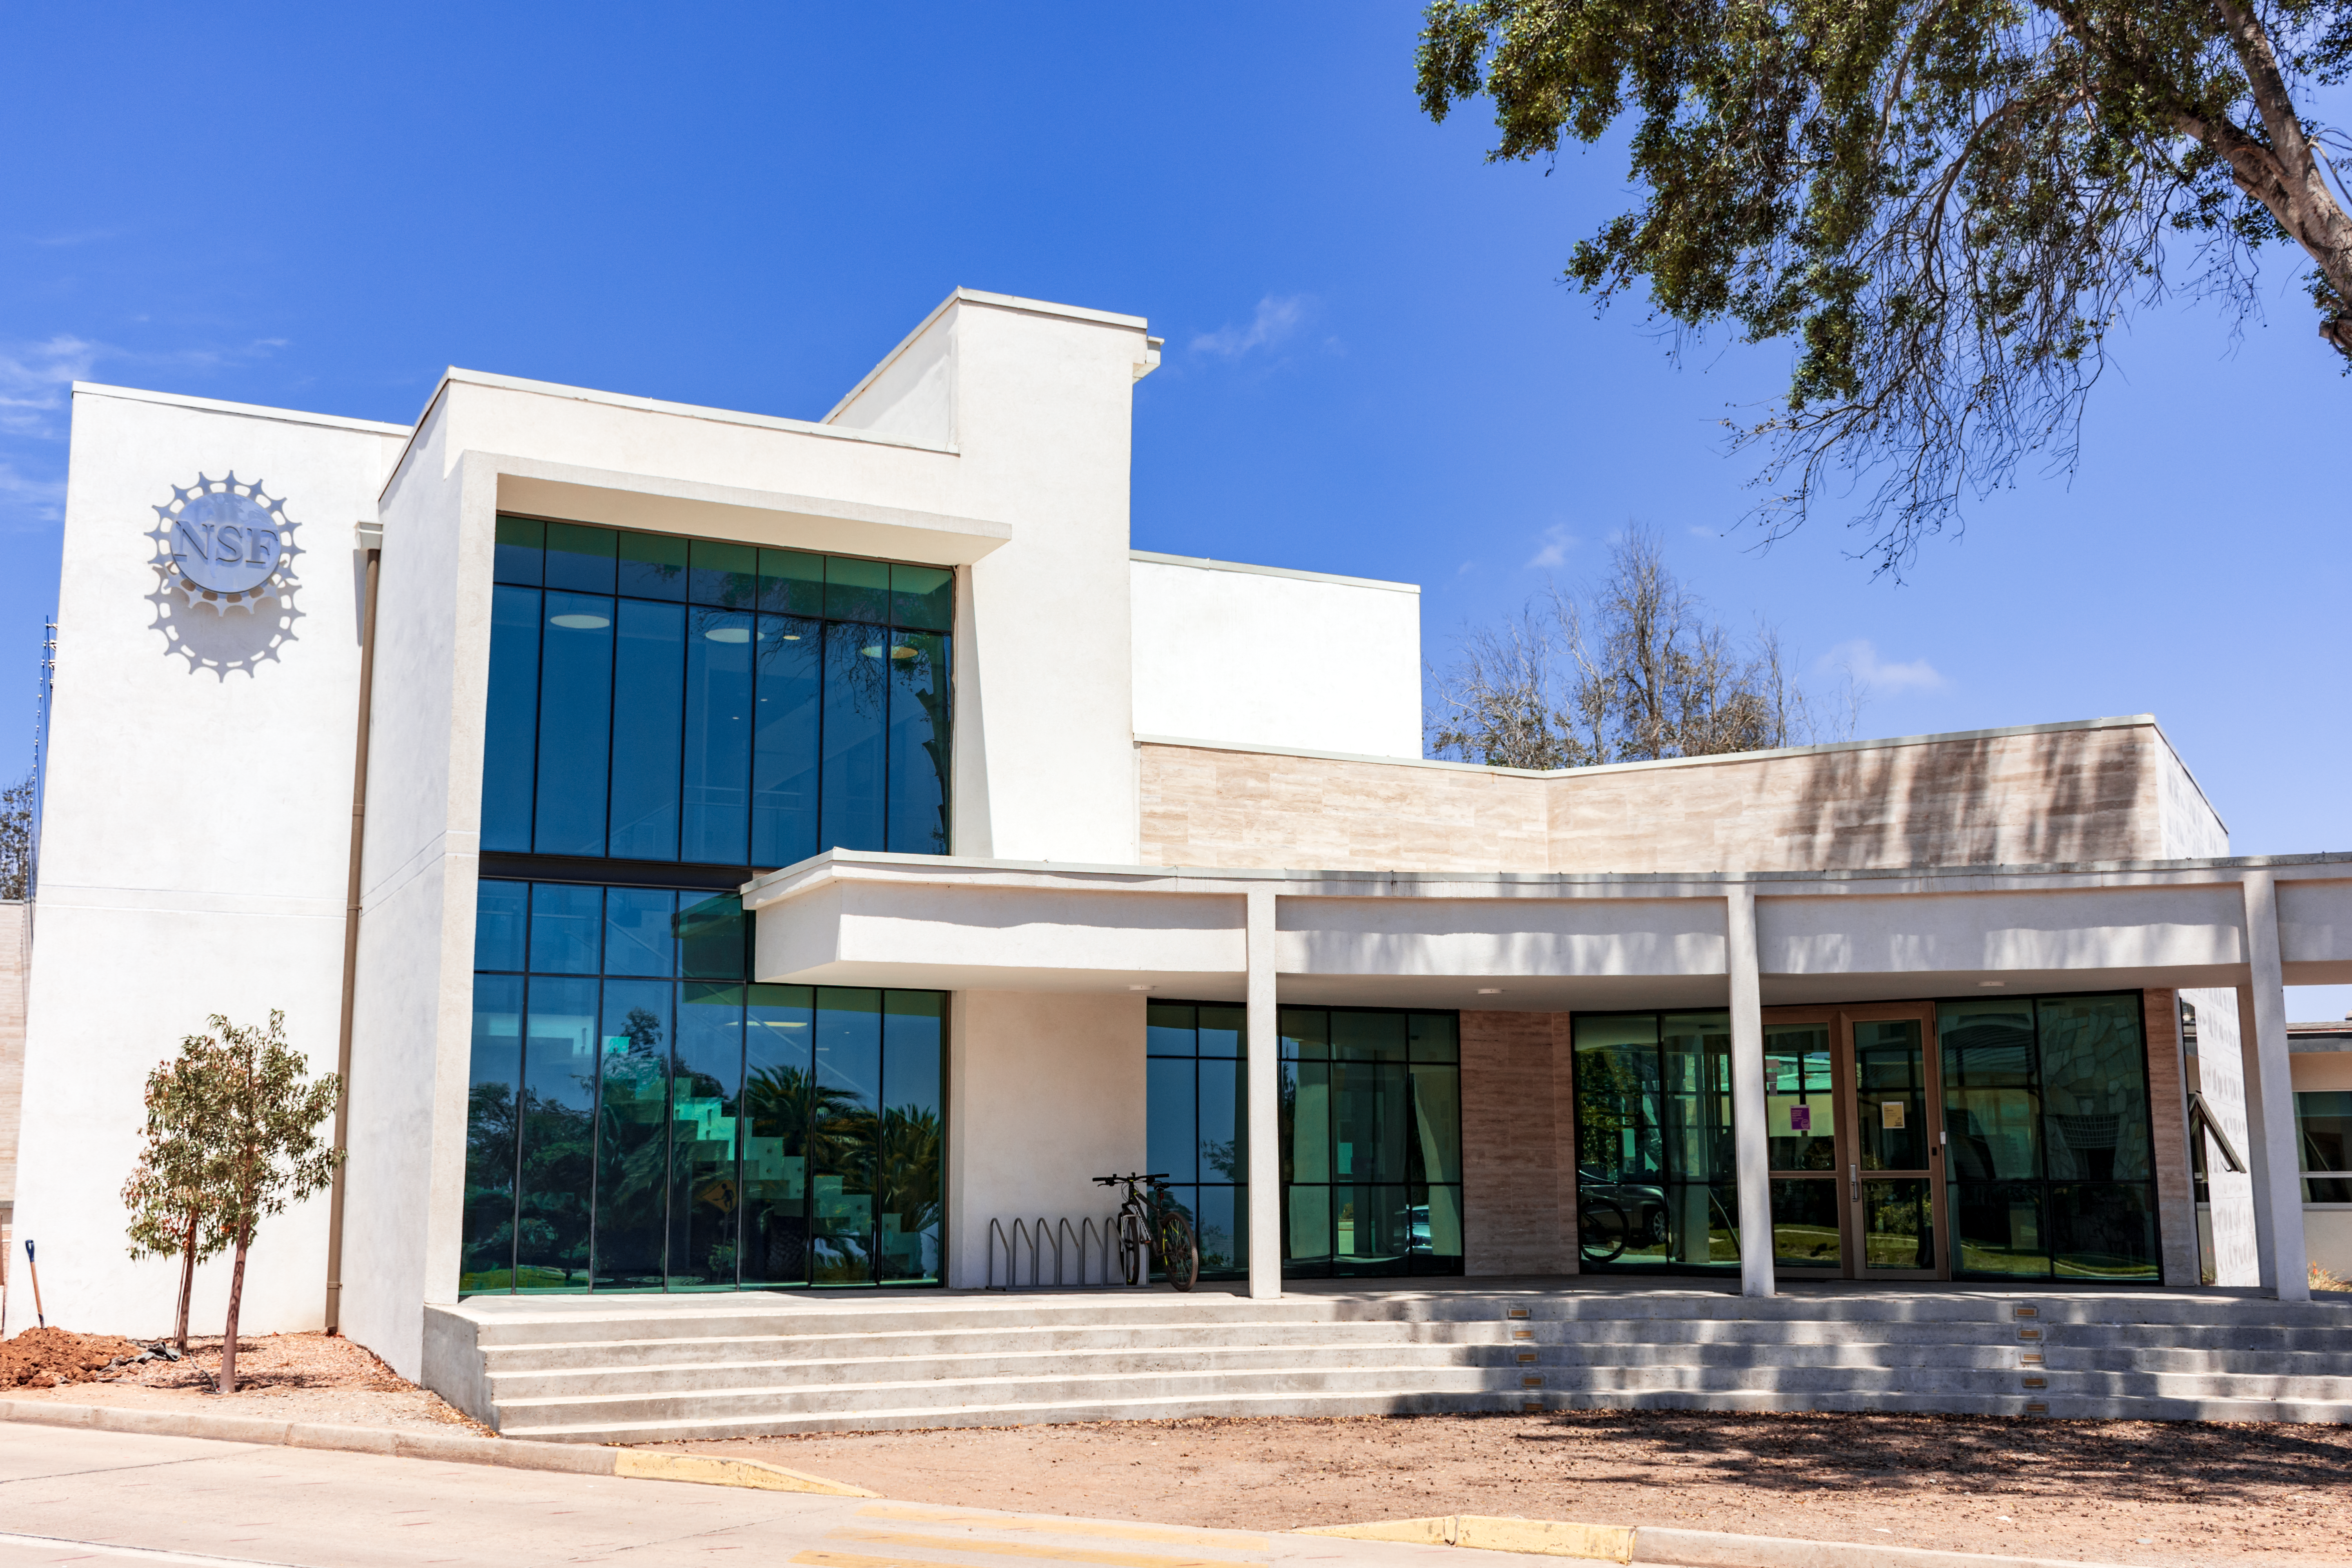

AURA Recinto

Part of the AURA Recinto facility in La Serena, Chile.

Credit: NOIRLab/AURA/NSF/L. Opazo